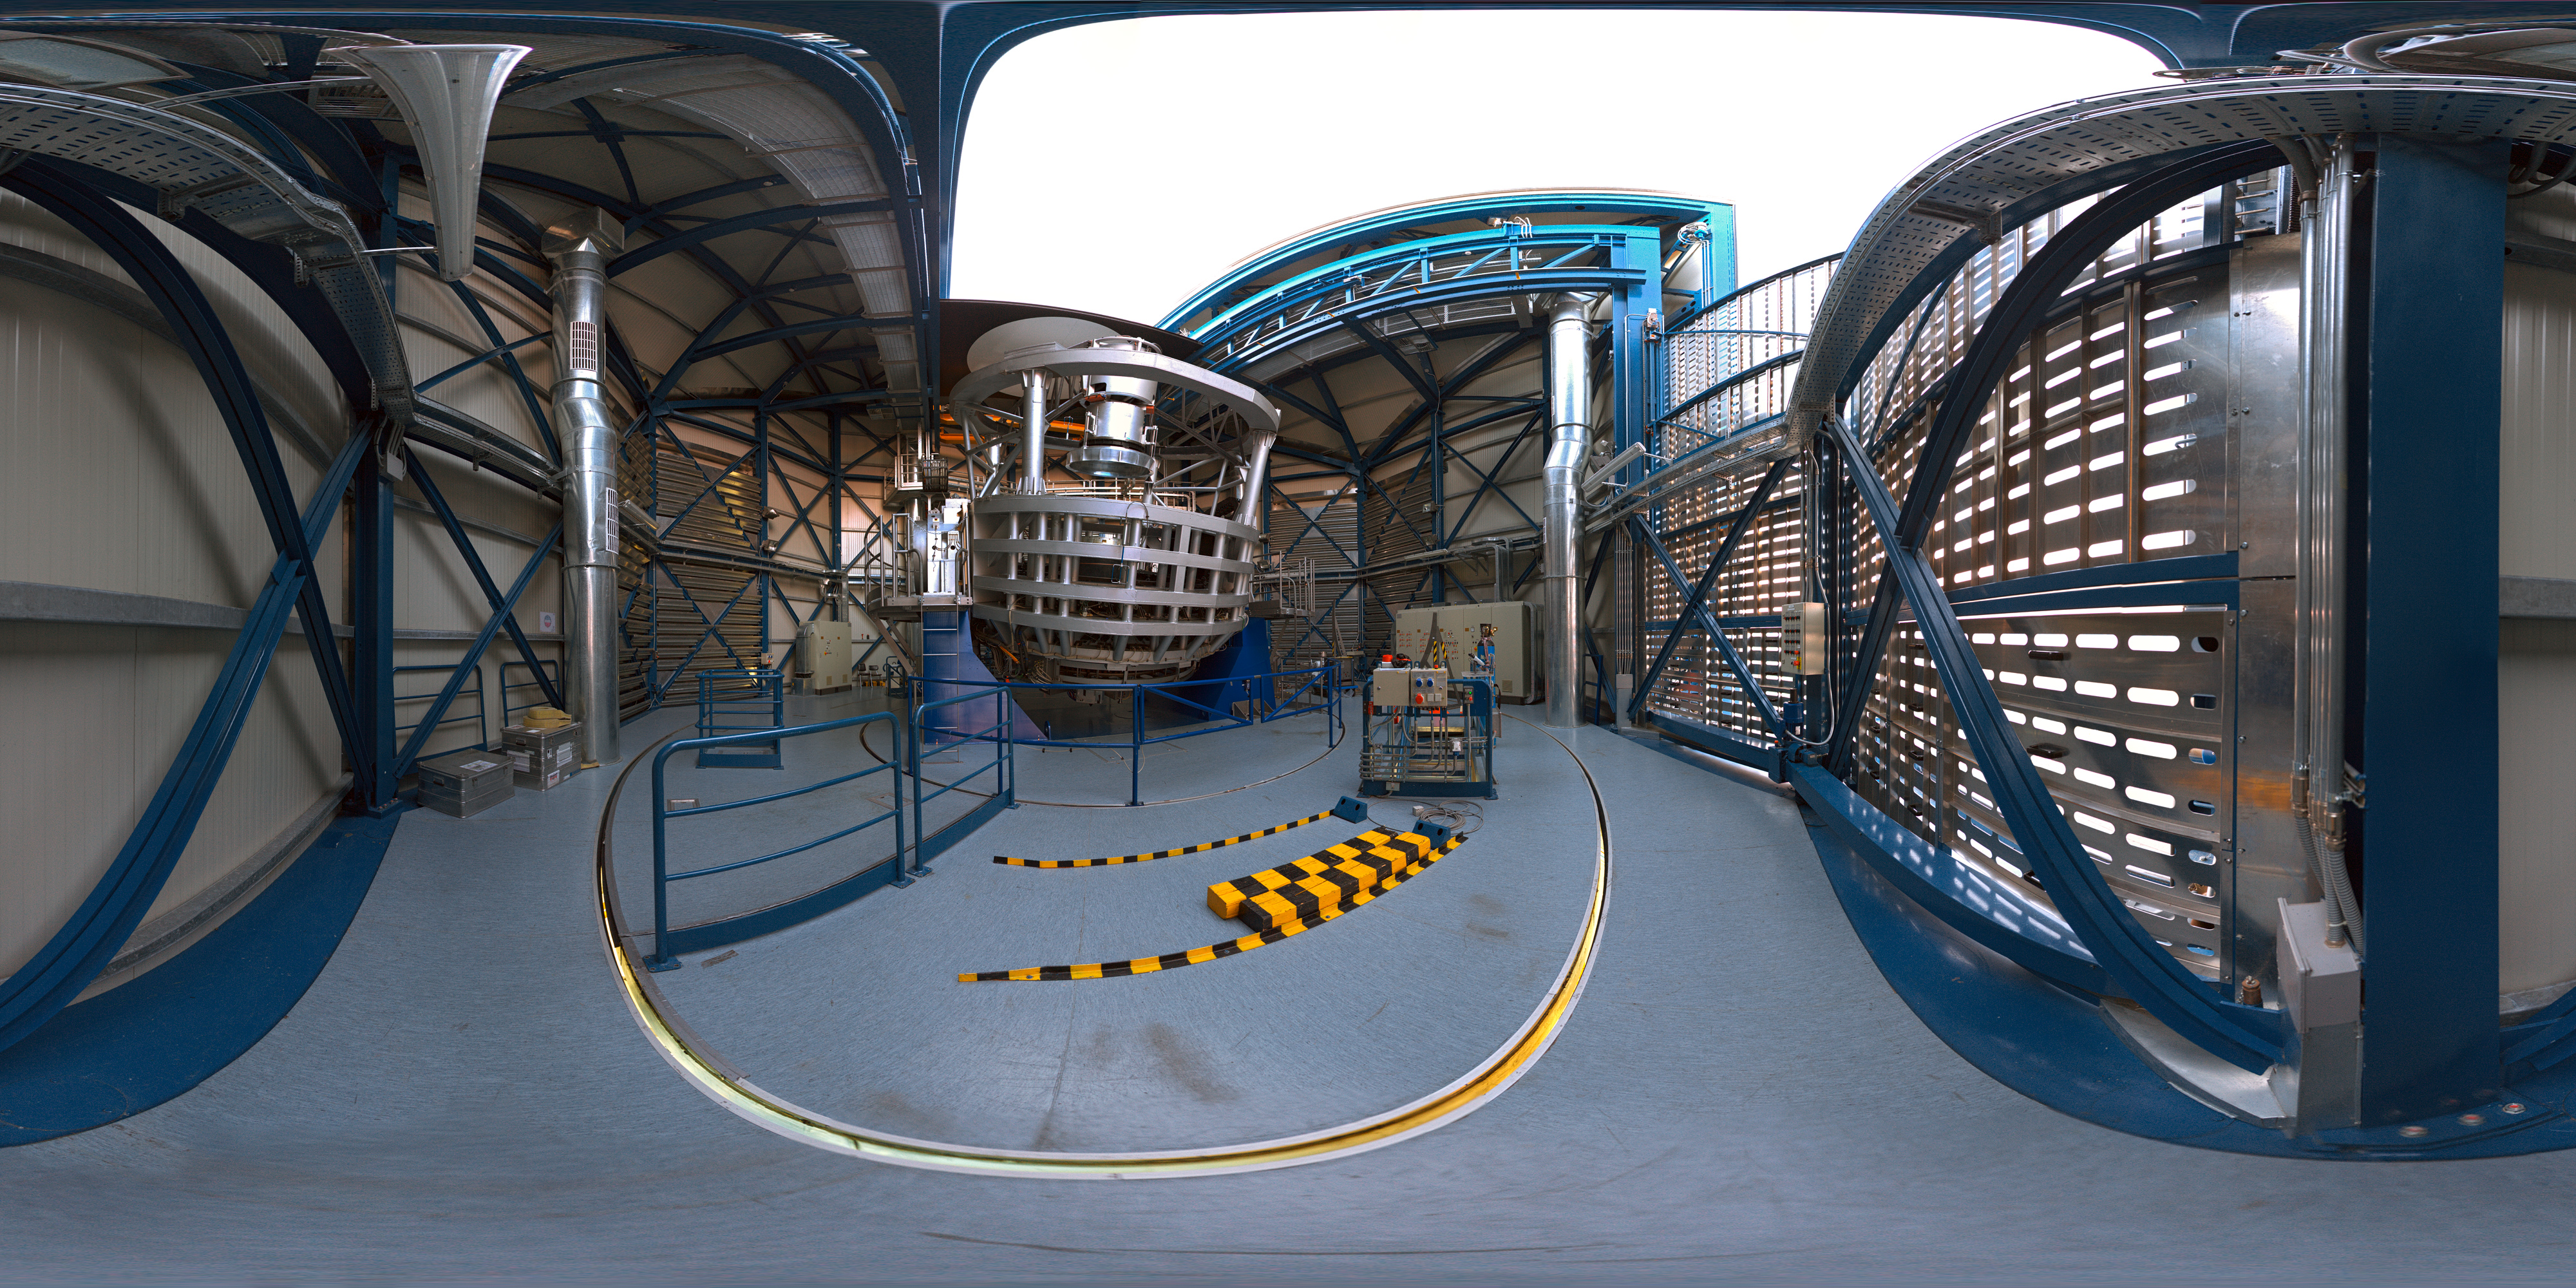

Panorama of VISTA from the inside

360 degree panorama of VISTA from the inside; with the dome open. VISTA is a wide-field telescope designed for performing a series of very broad surveys of the sky in infrared light. Thanks to its fairly large primary mirror, with a diameter of 4m, these surveys will show quite faint objects. The goal of these surveys is to create large catalogues of celestial objects for statistical studies and to identify new targets for the VLT.

Credit: ESO